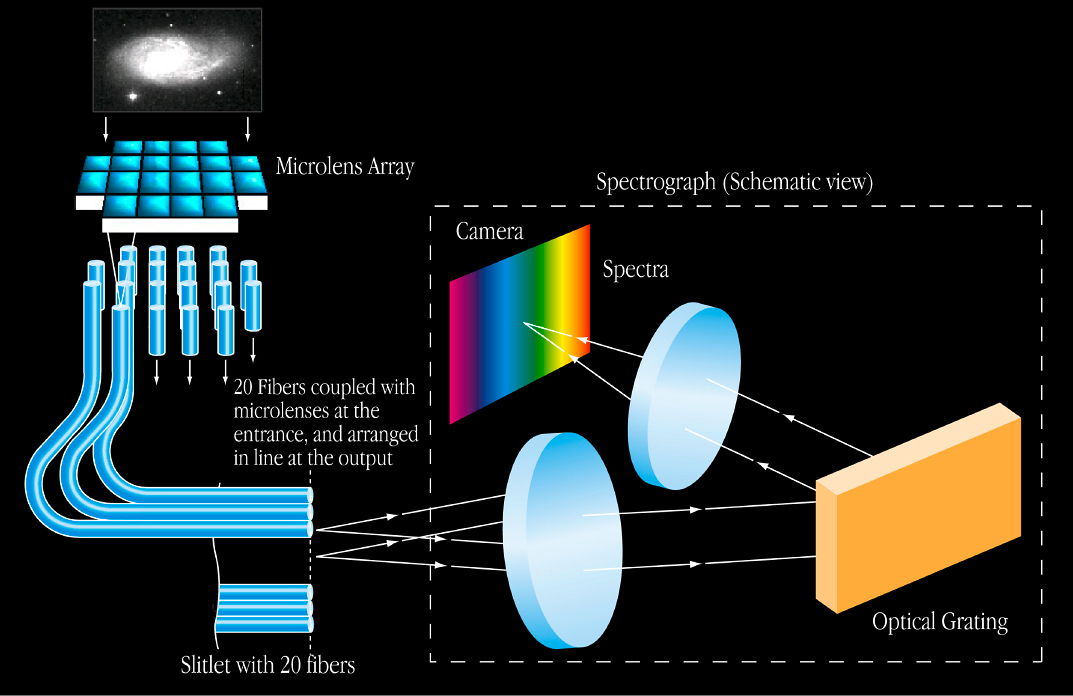

An illustration of how the IFUs function

How the IFUs work: each IFU consists of a microlens that guides the light from a small sky area, normally centred on a celestial object (e.g., a distant galaxy) and sends it on to the entry of the spectrograph (inside the dotted box).

Credit: ESO